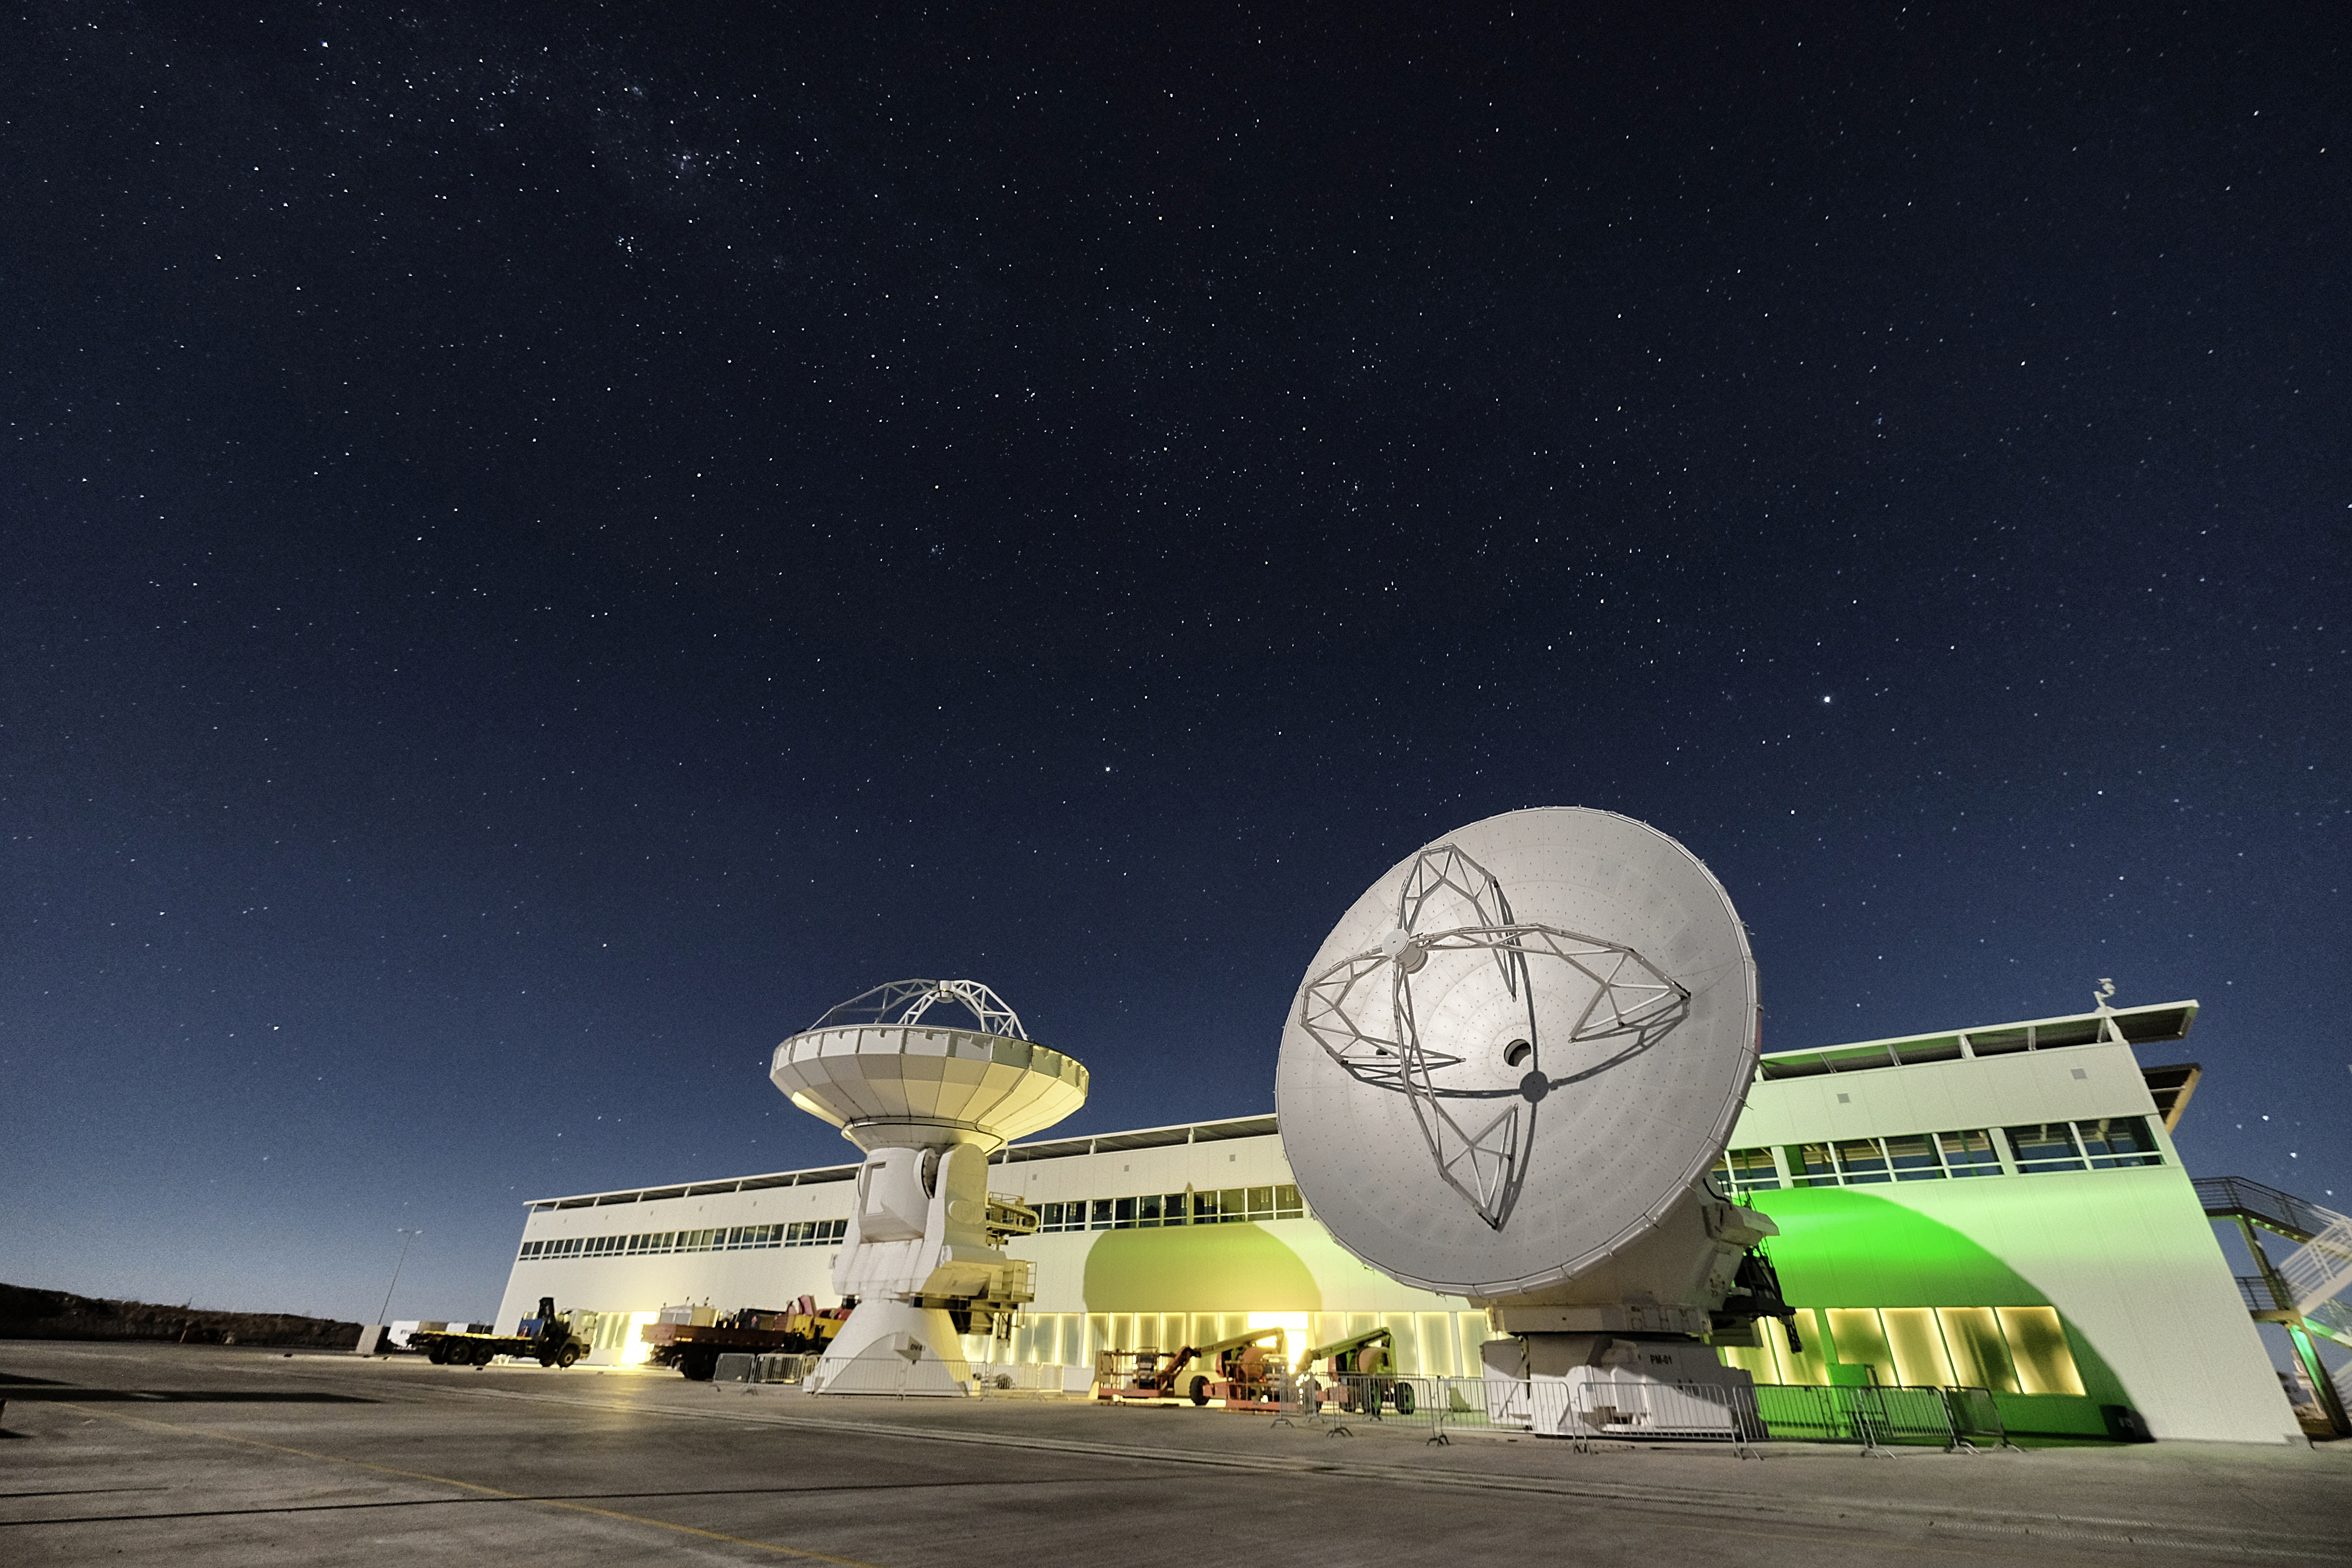

Two American antennas

Two American antennas in testing ground before going up to Chajnantor. They are undergoing integration and verification processes before operation in the high site.

Credit: Ralph Bennett - ALMA (ESO/NAOJ/NRAO)